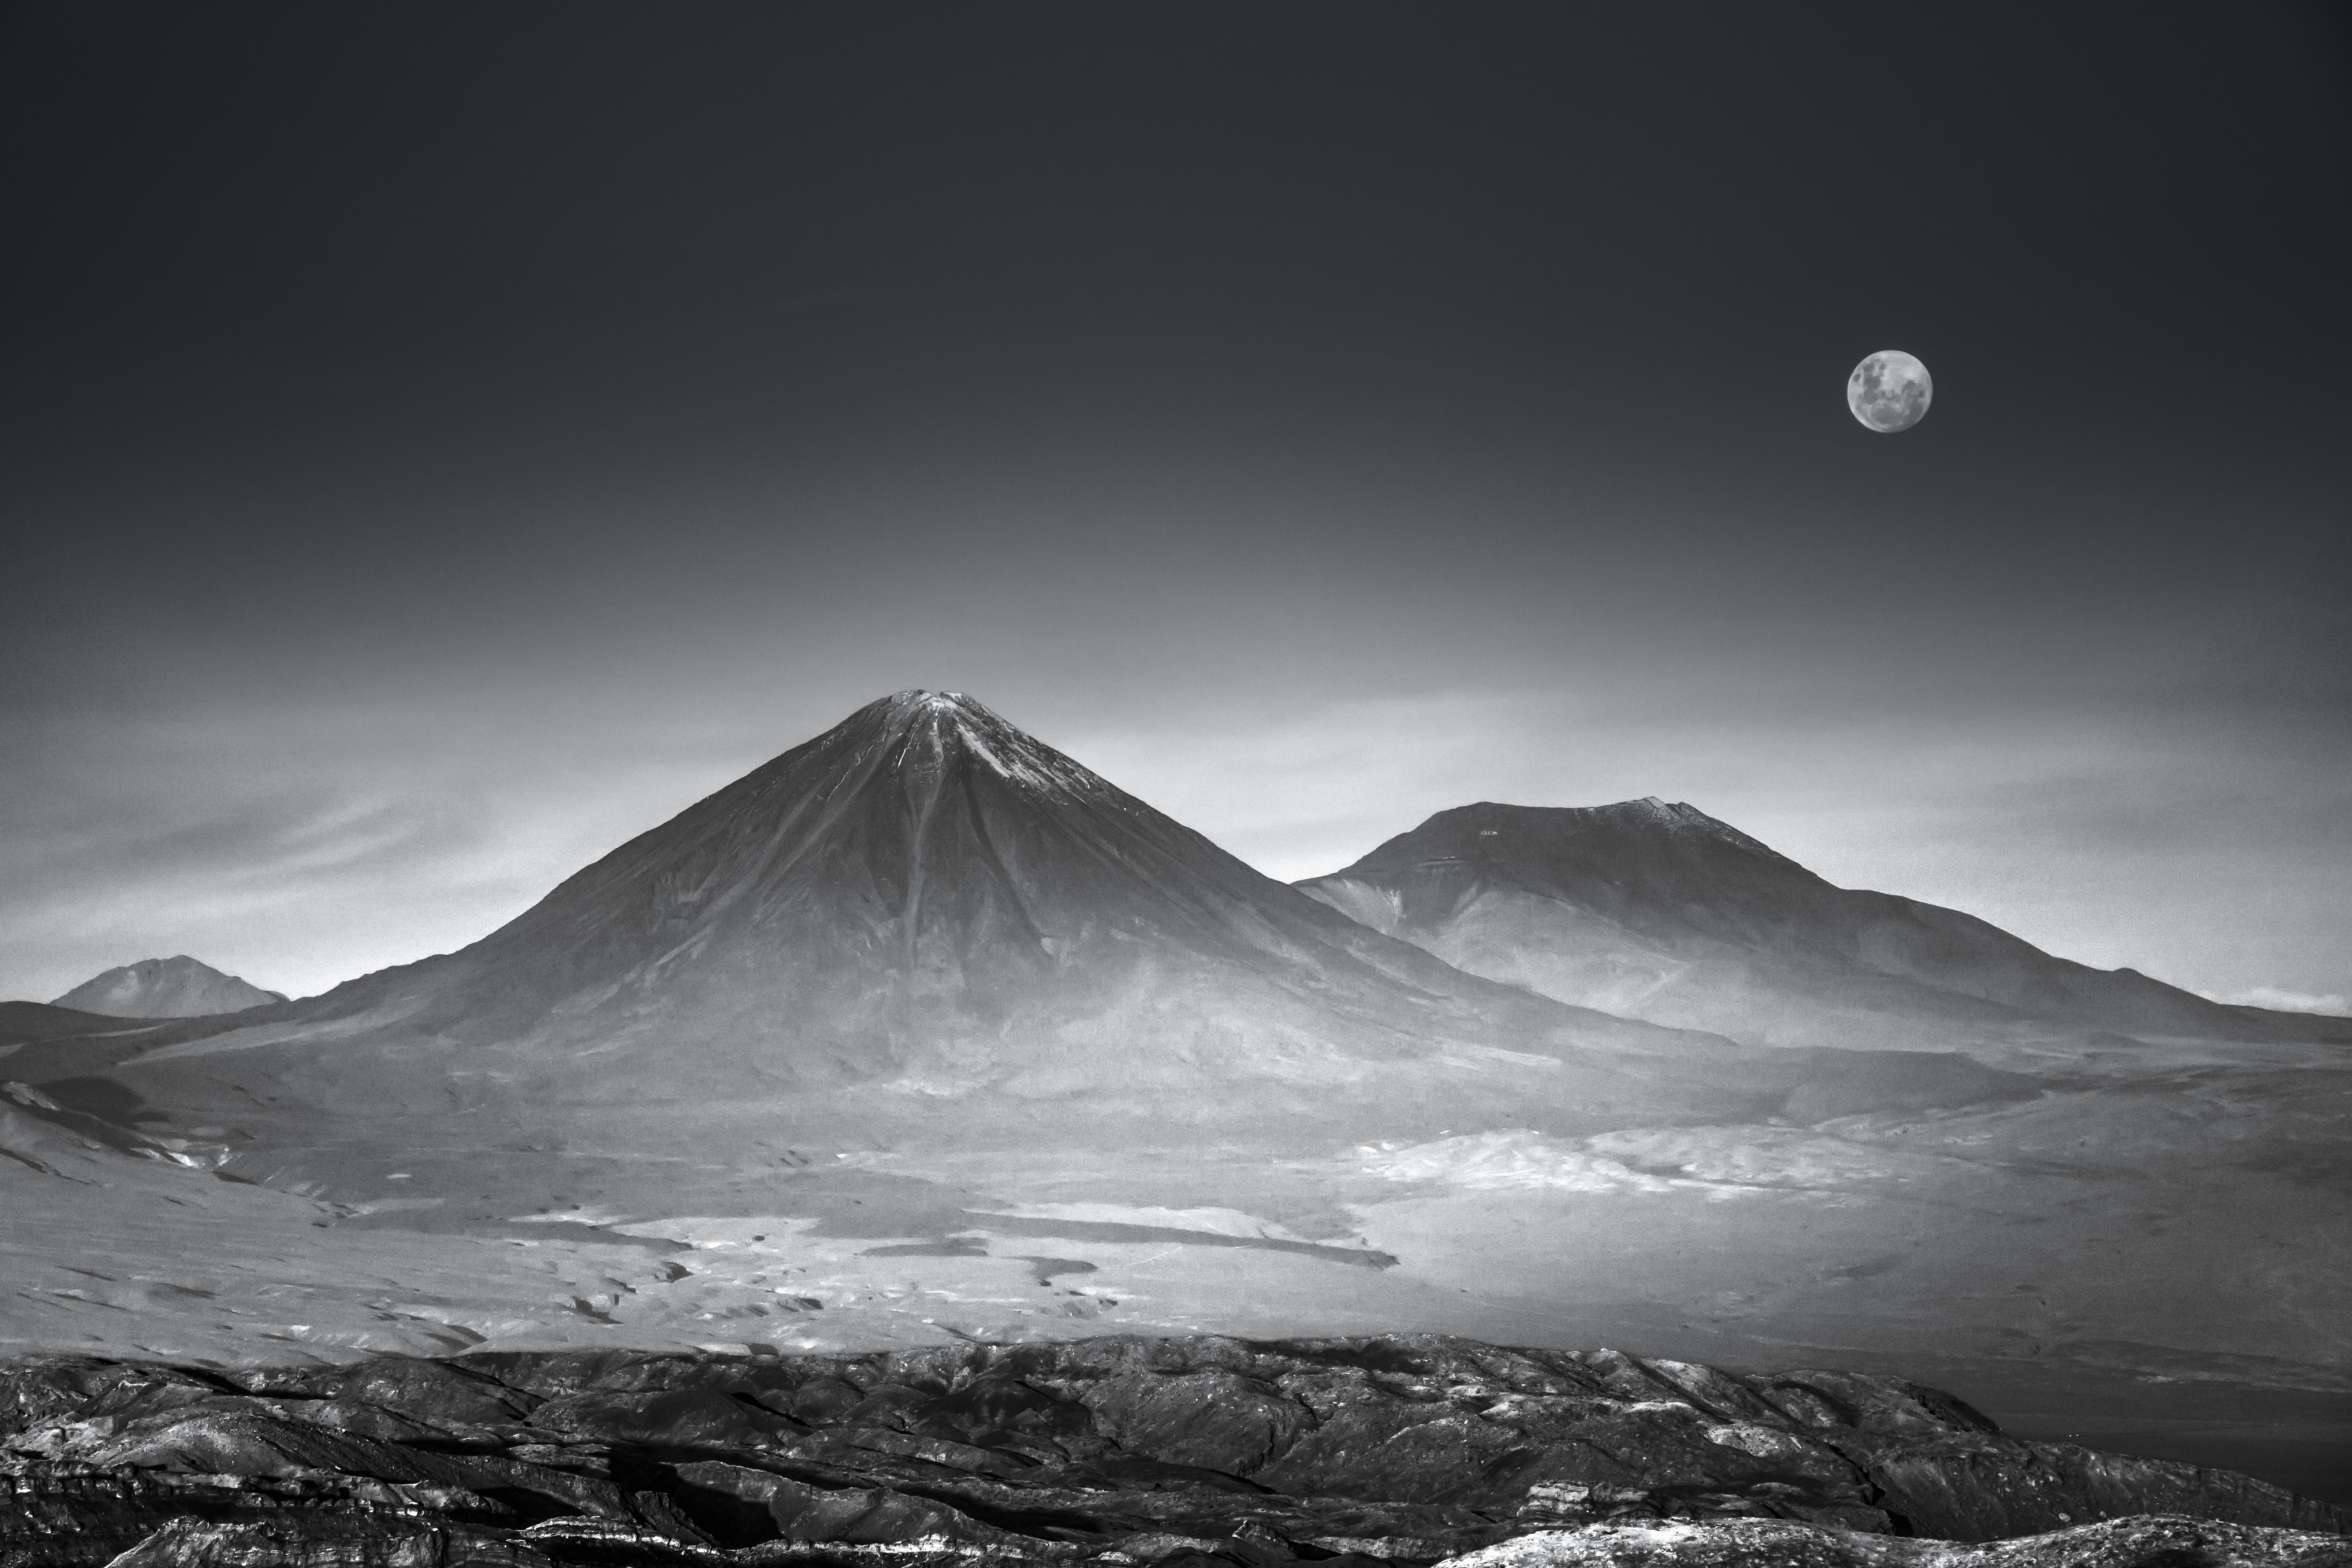

A desert in black and white

A somber black and white view of the Atacama.

Credit: A. Coleiro/ESO